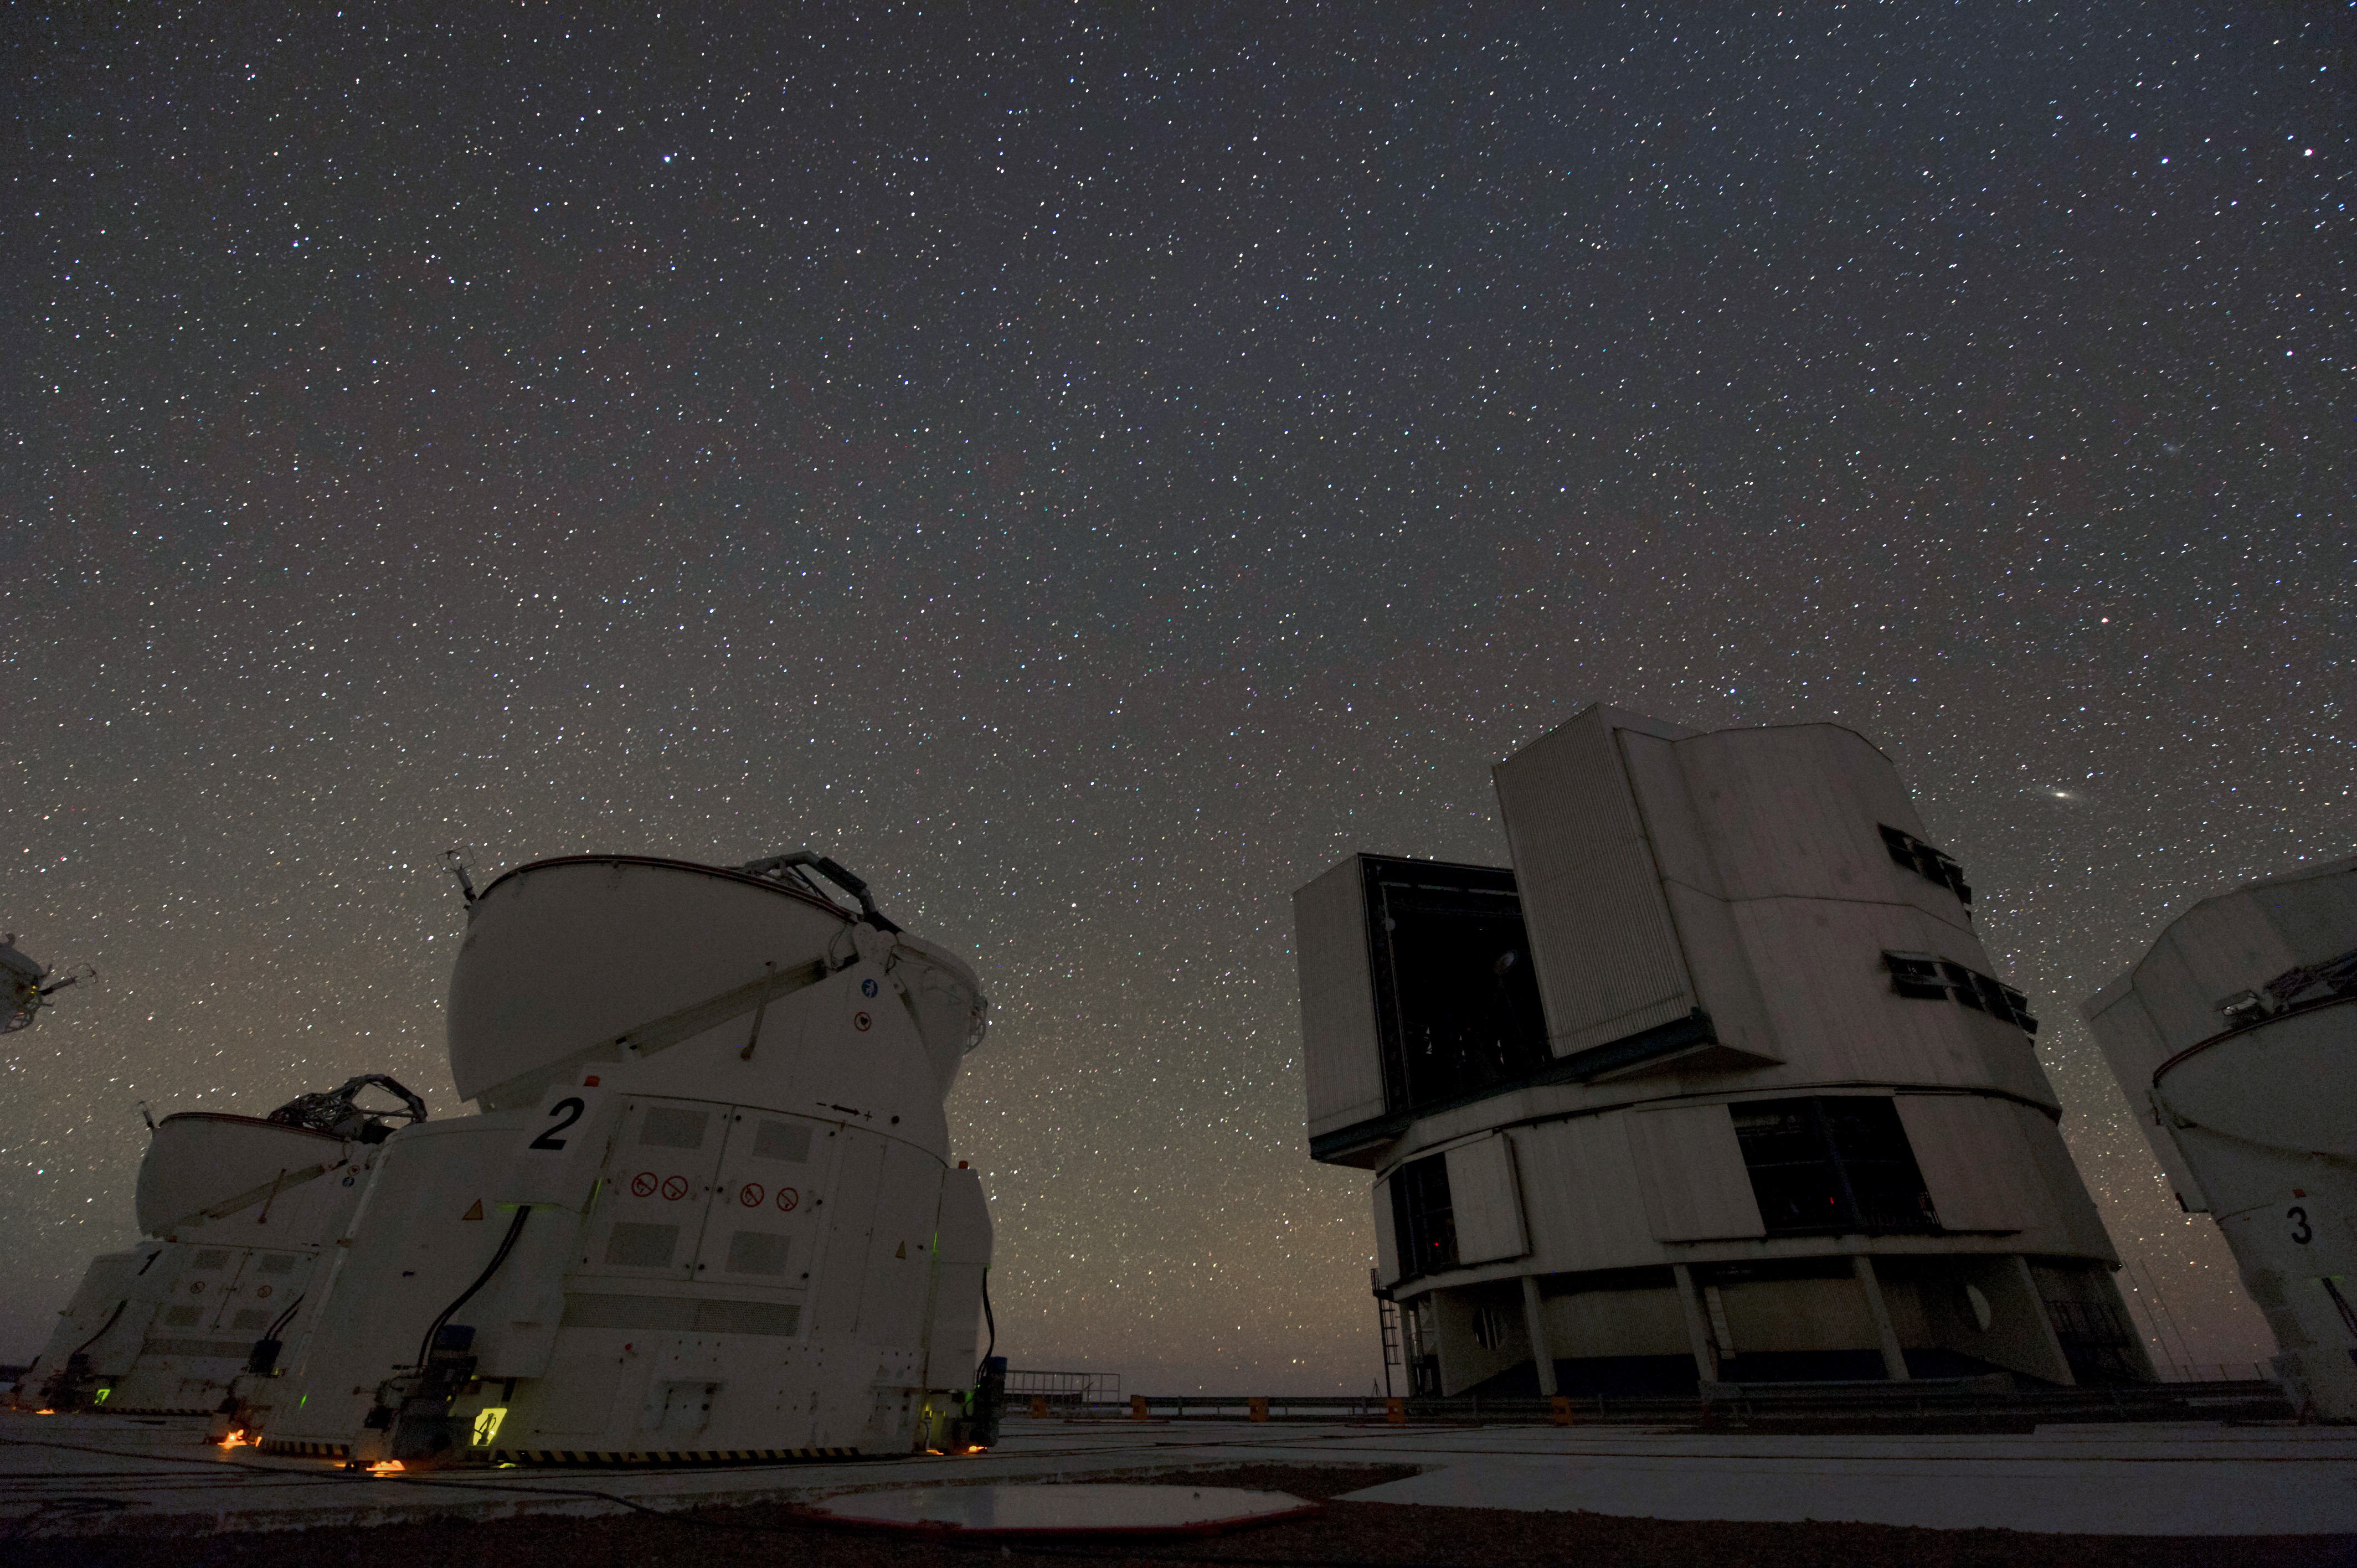

Teamwork

Auxiliary Telescopes (left) supplement Unit Telescopes (right).

Credit: ESO/C. Malin